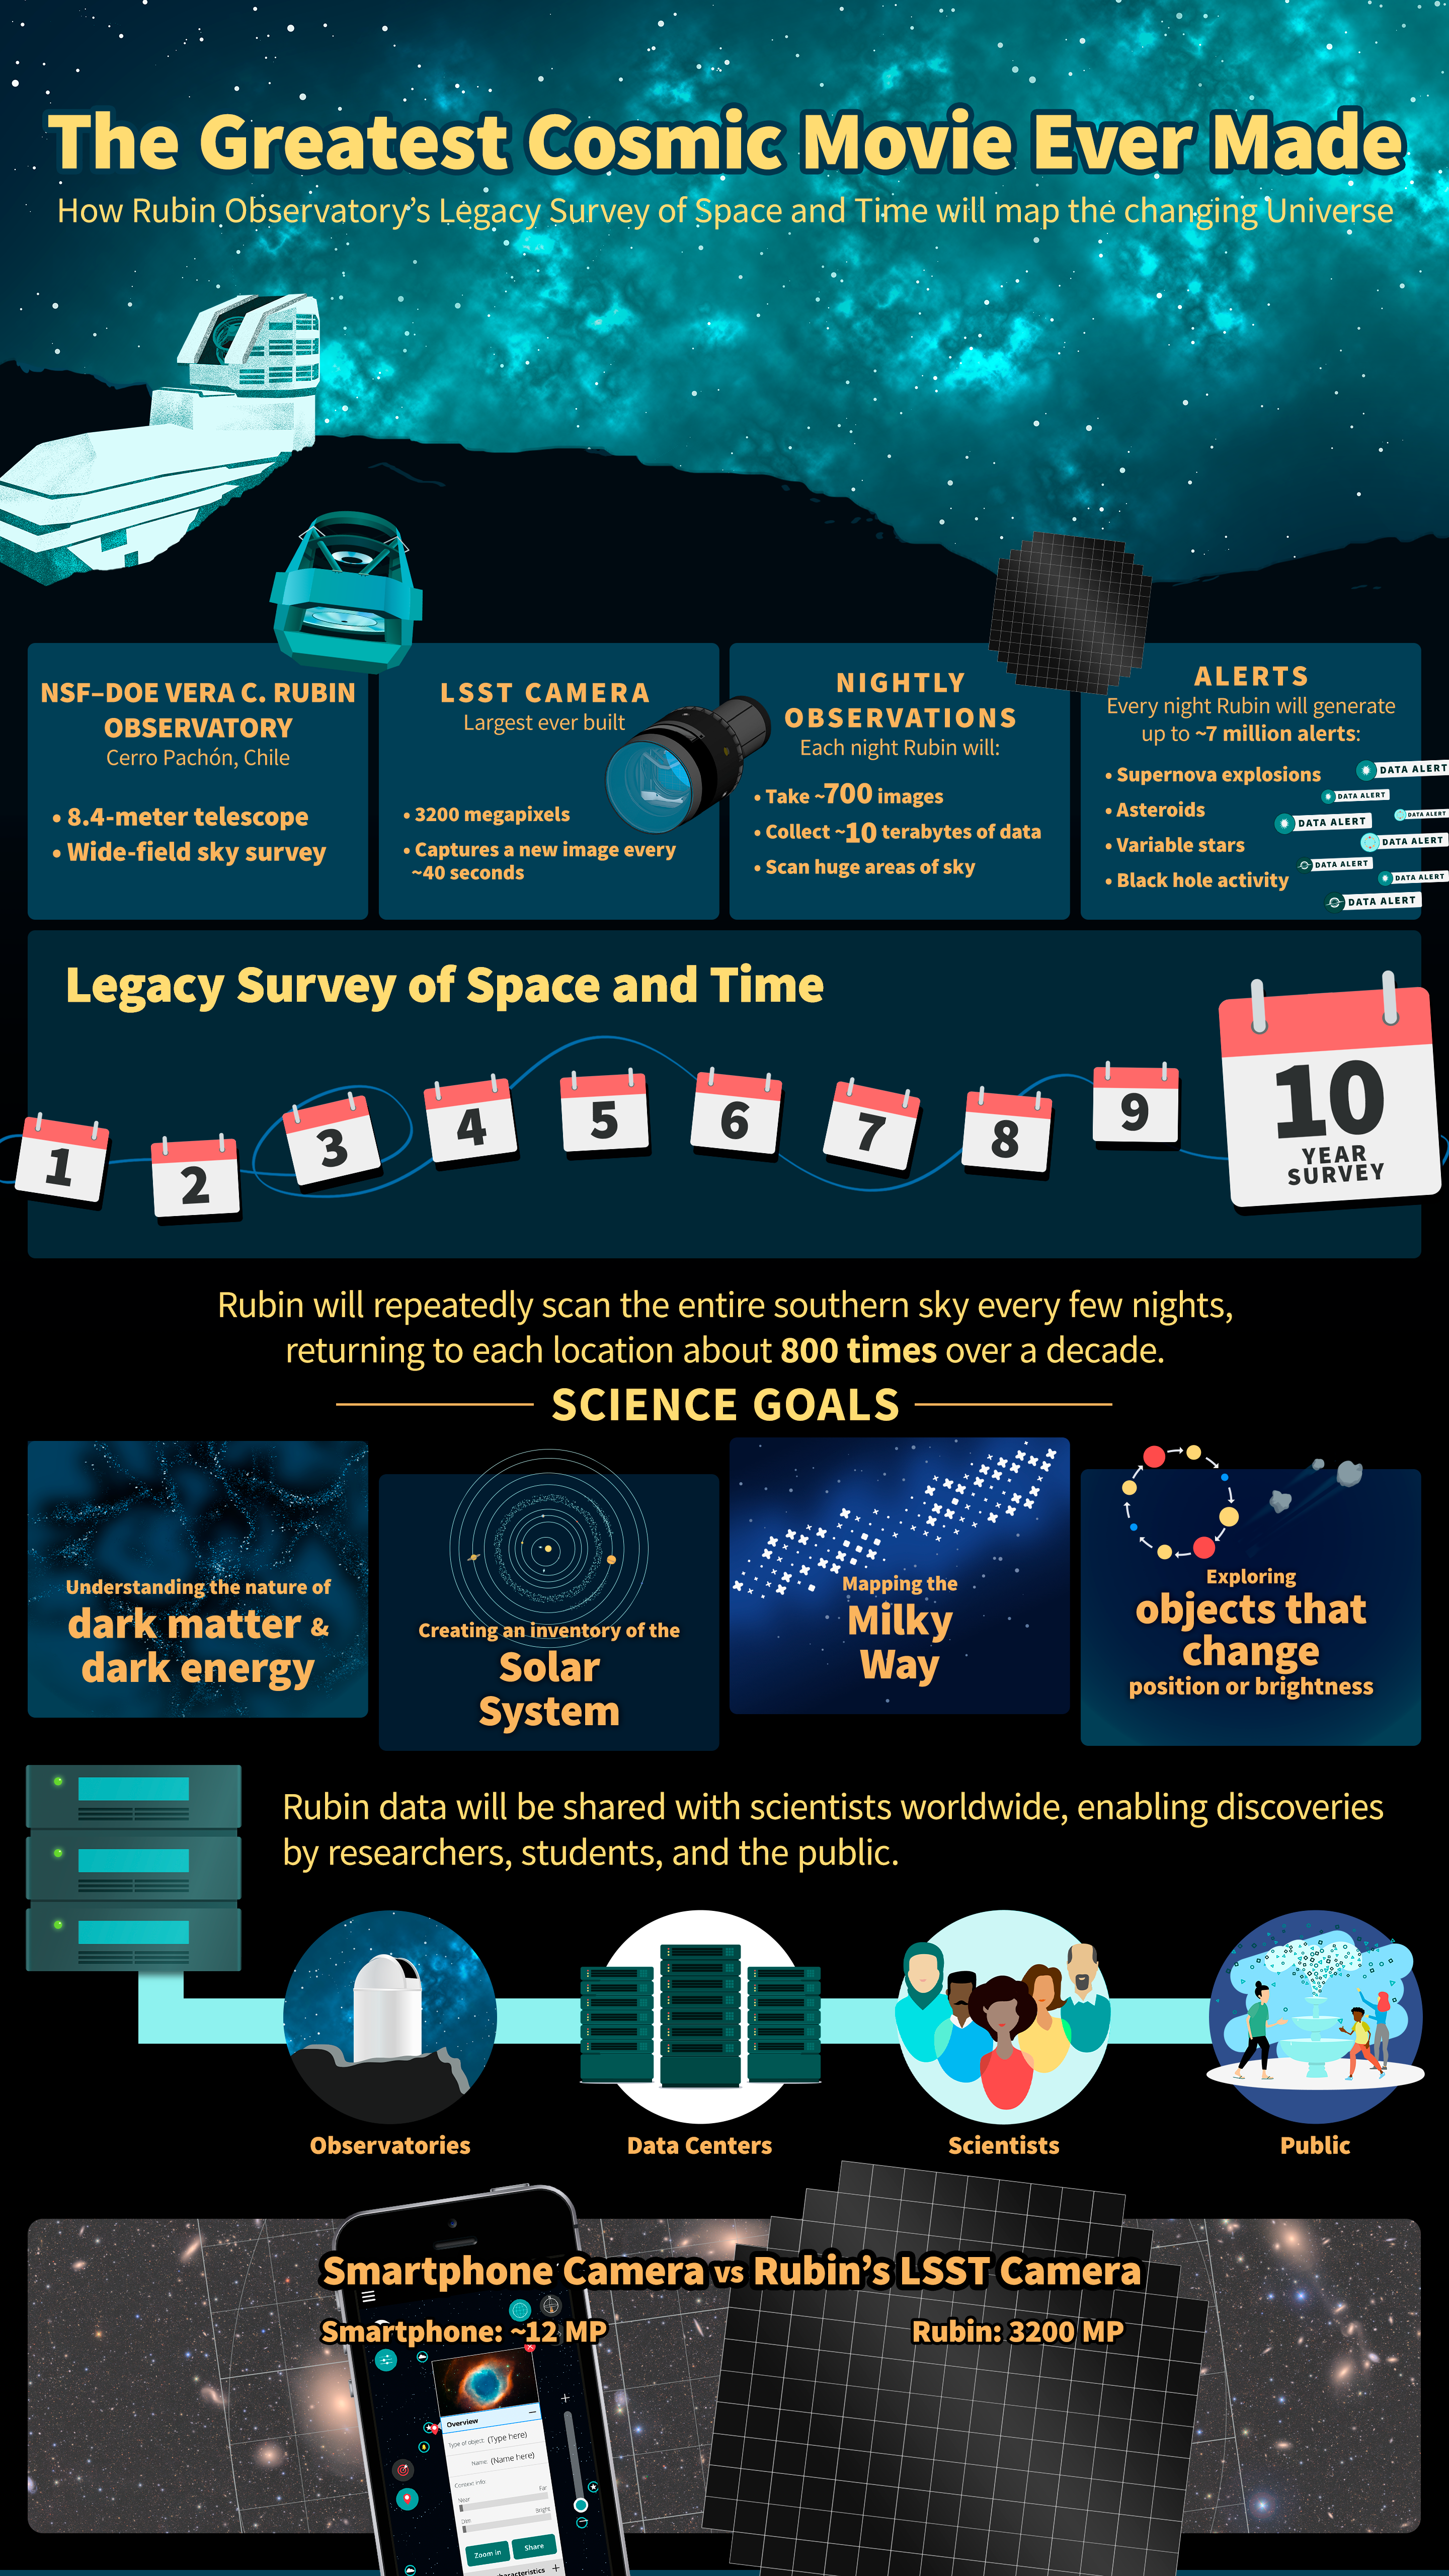

NSF–DOE Rubin’s Legacy Survey of Space and Time

This infographic gives an overview of NSF–DOE Rubin Observatory’s Legacy Survey of Space and Time — a major new exploration of the night sky that will transform our understanding of the Universe.

Credit: NSF–DOE Vera C. Rubin Observatory/NOIRLab/SLAC/AURA